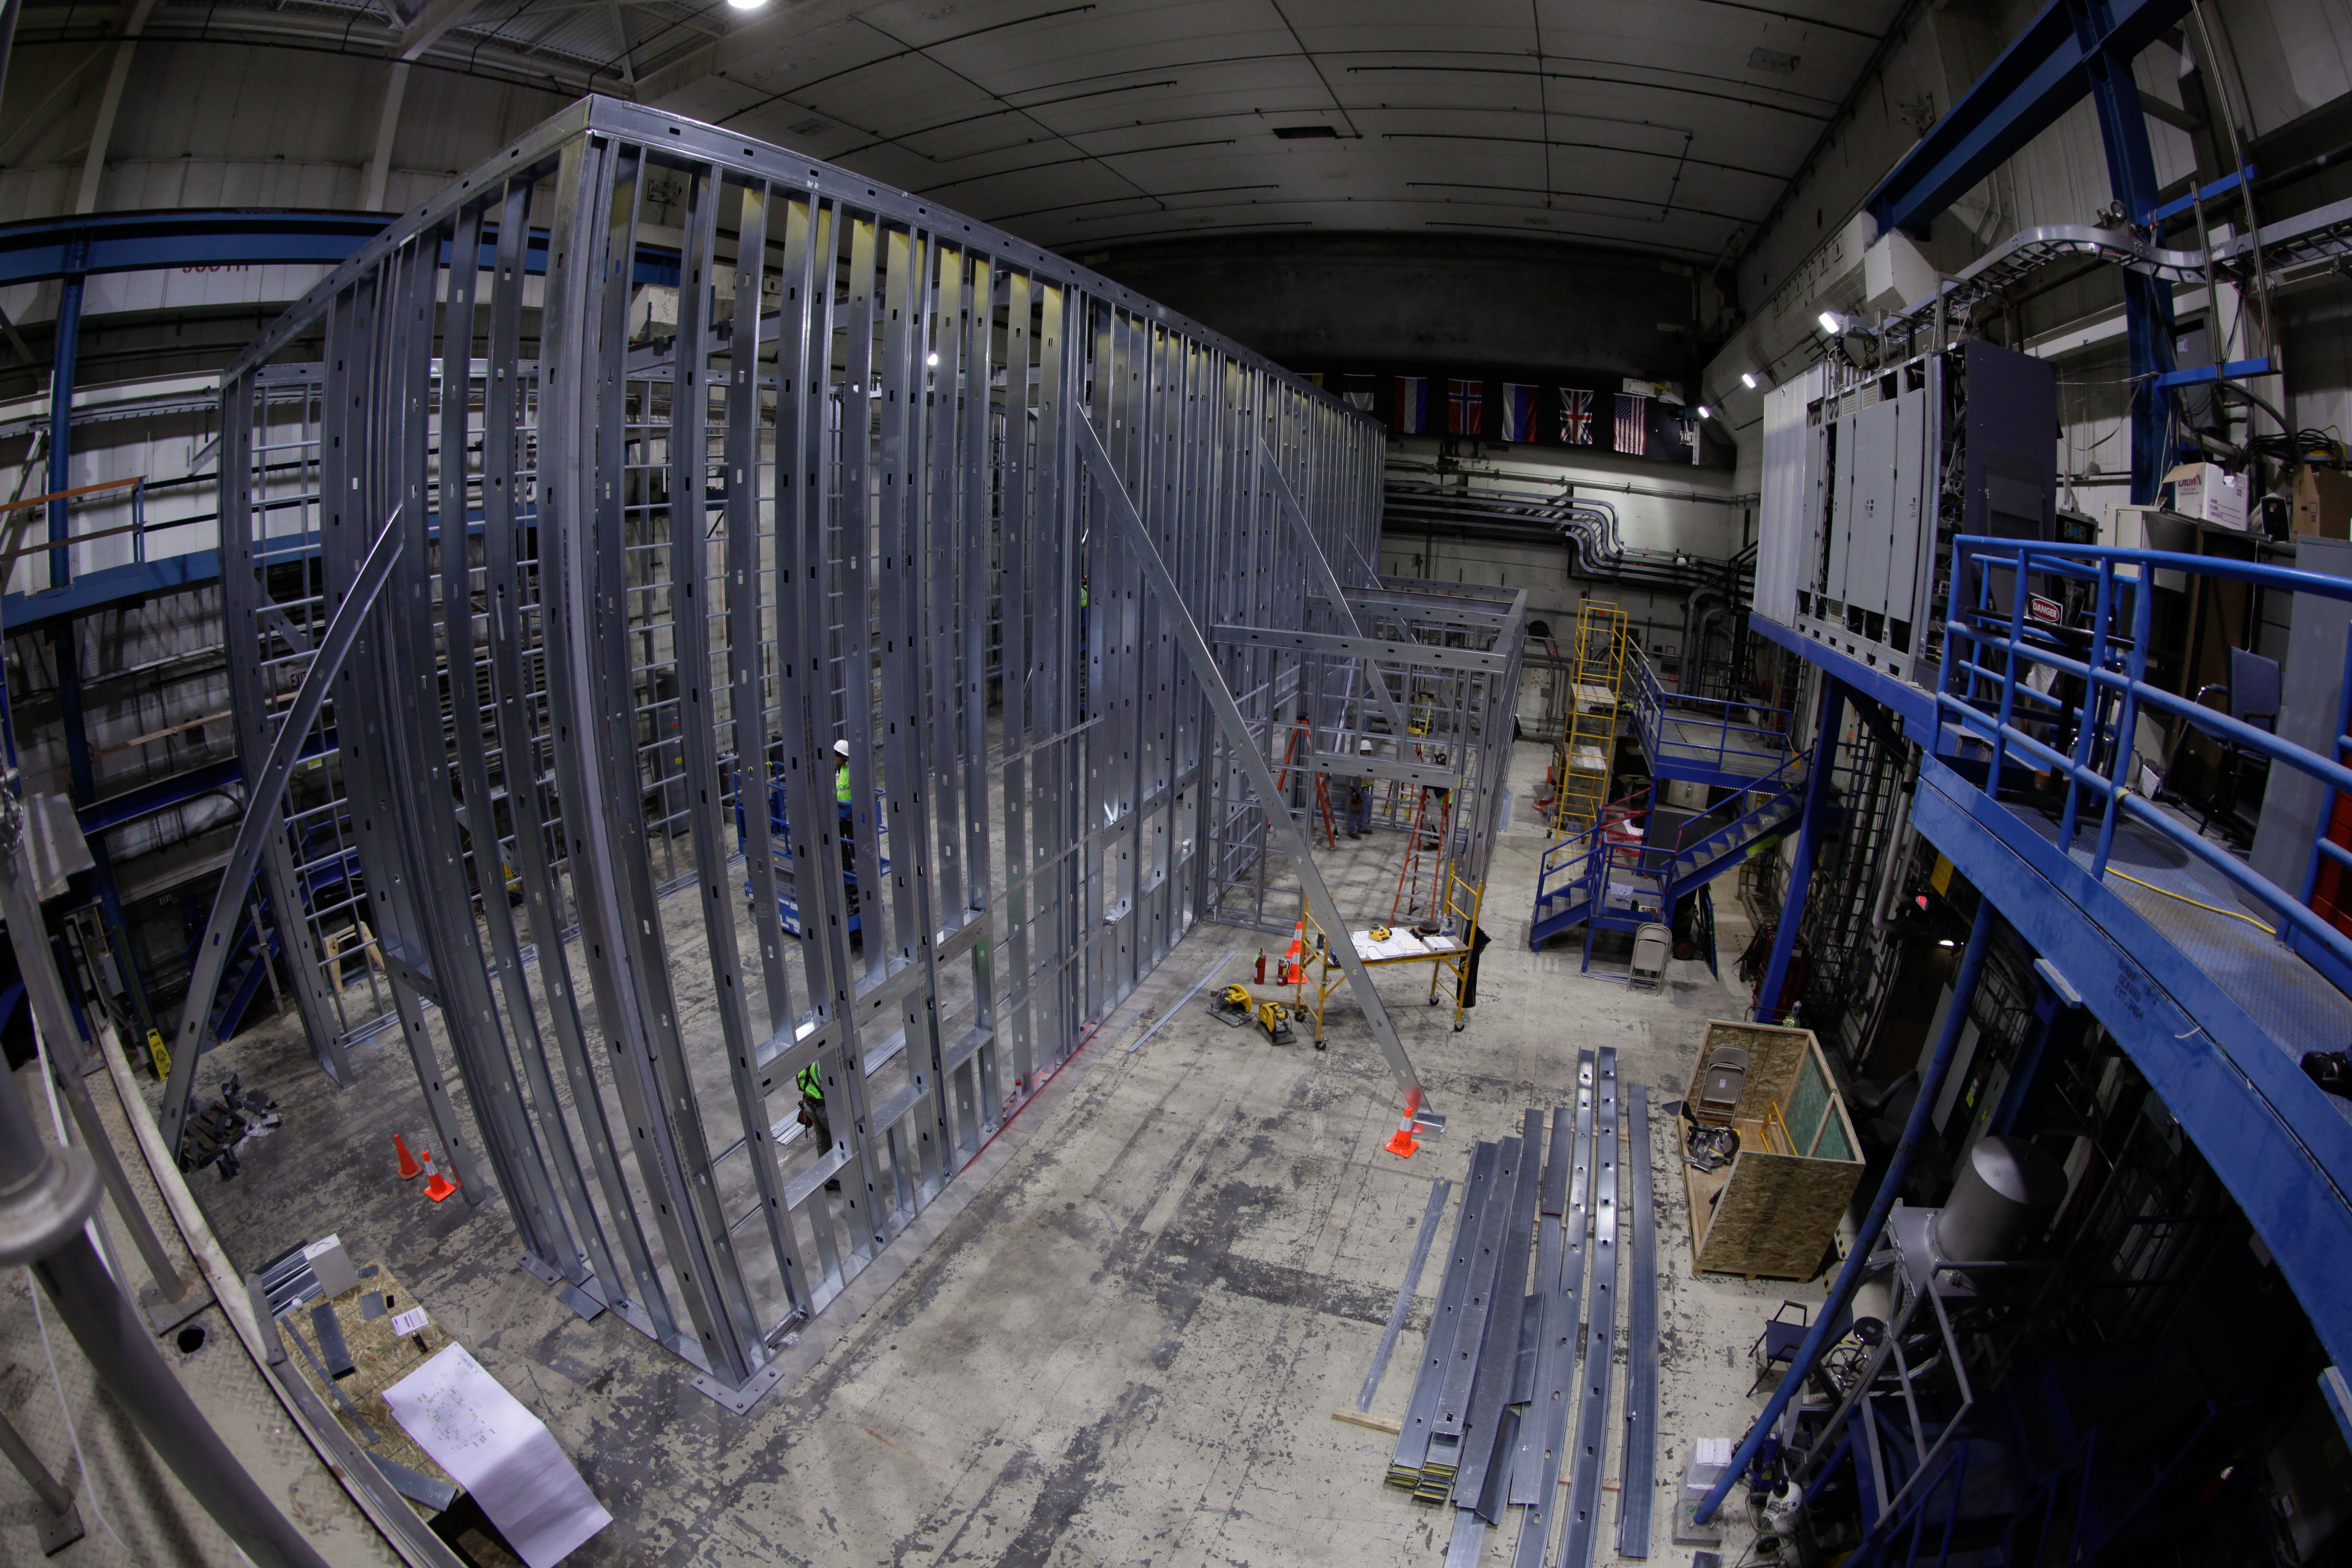

Preparations Underway for LSST Camera and LZ Dark Matter Experiment

Construction is currently underway in SLAC building 620 to create a clean room for the eventual integration and testing of the LSST Camera and a liquid nobles test platform for the LUX-Zeplin dark matter experiment. Building 620 was the former home to SLAC’s BaBar detector, which operated from 1999 to 2008.

For more on the LSST Camera, see the recent press release World’s Most Powerful Camera Receives Funding Approval. For more on SLAC’s role in LZ, visit: https://ppa.slac.stanford.edu/research/astrophysics-and-cosmology/lux-zeplin

Credit: SLAC National Accelerator Laboratory